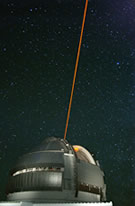

Gemini North during testing

Gemini North during testing of a new laser used to produce an artificial guide star and allow the study of more objects wtih adaptive optics.

Credit: International Gemini Observatory/NOIRLab/NSF/AURA